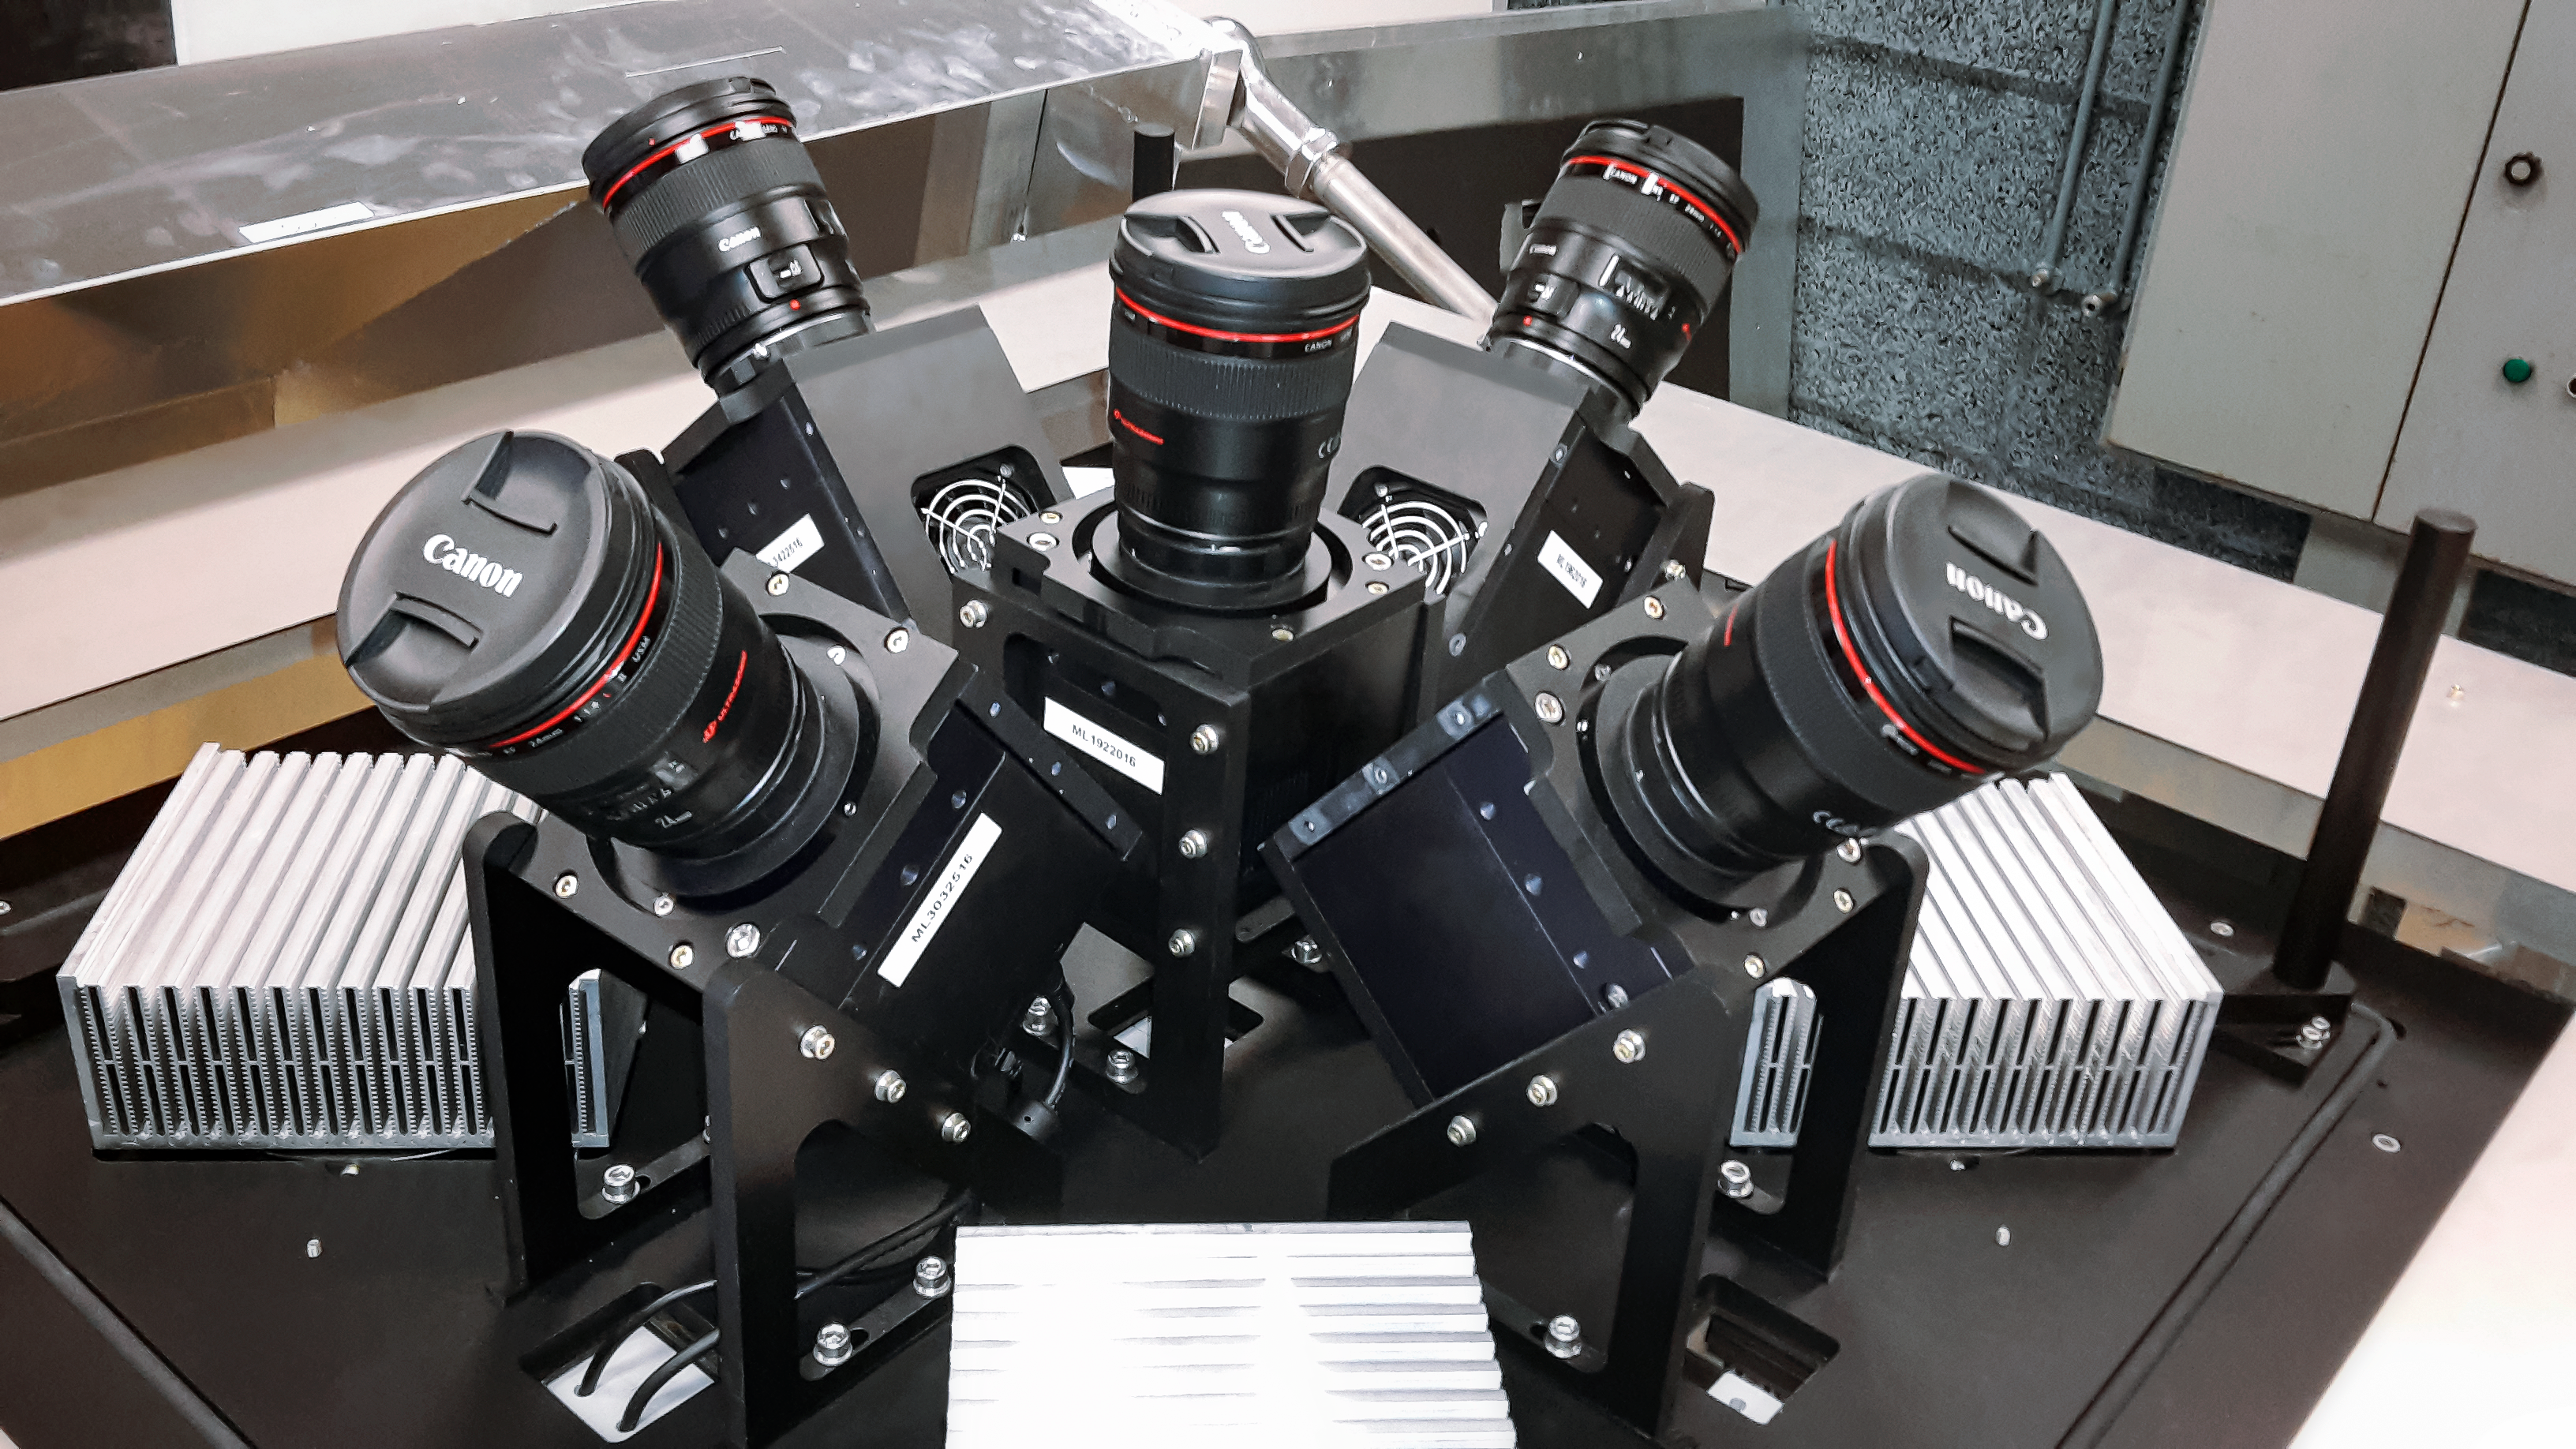

MASCARA planet hunting system at ESO’s La Silla Observatory

The MASCARA (Multi-site All-Sky CAmeRA) station at ESO’s La Silla Observatory in Chile achieved first light in July 2017. This new facility will seek out transiting exoplanets as they pass in front of their bright parent stars and create a catalogue of targets for future exoplanet characterisation observations.

This view shows the five cameras the form the MASCARA system. Together the five wide-angle lenses allow MASCARA to image almost the entire visible sky in one go.

Credit: ESO/G. J. Talens